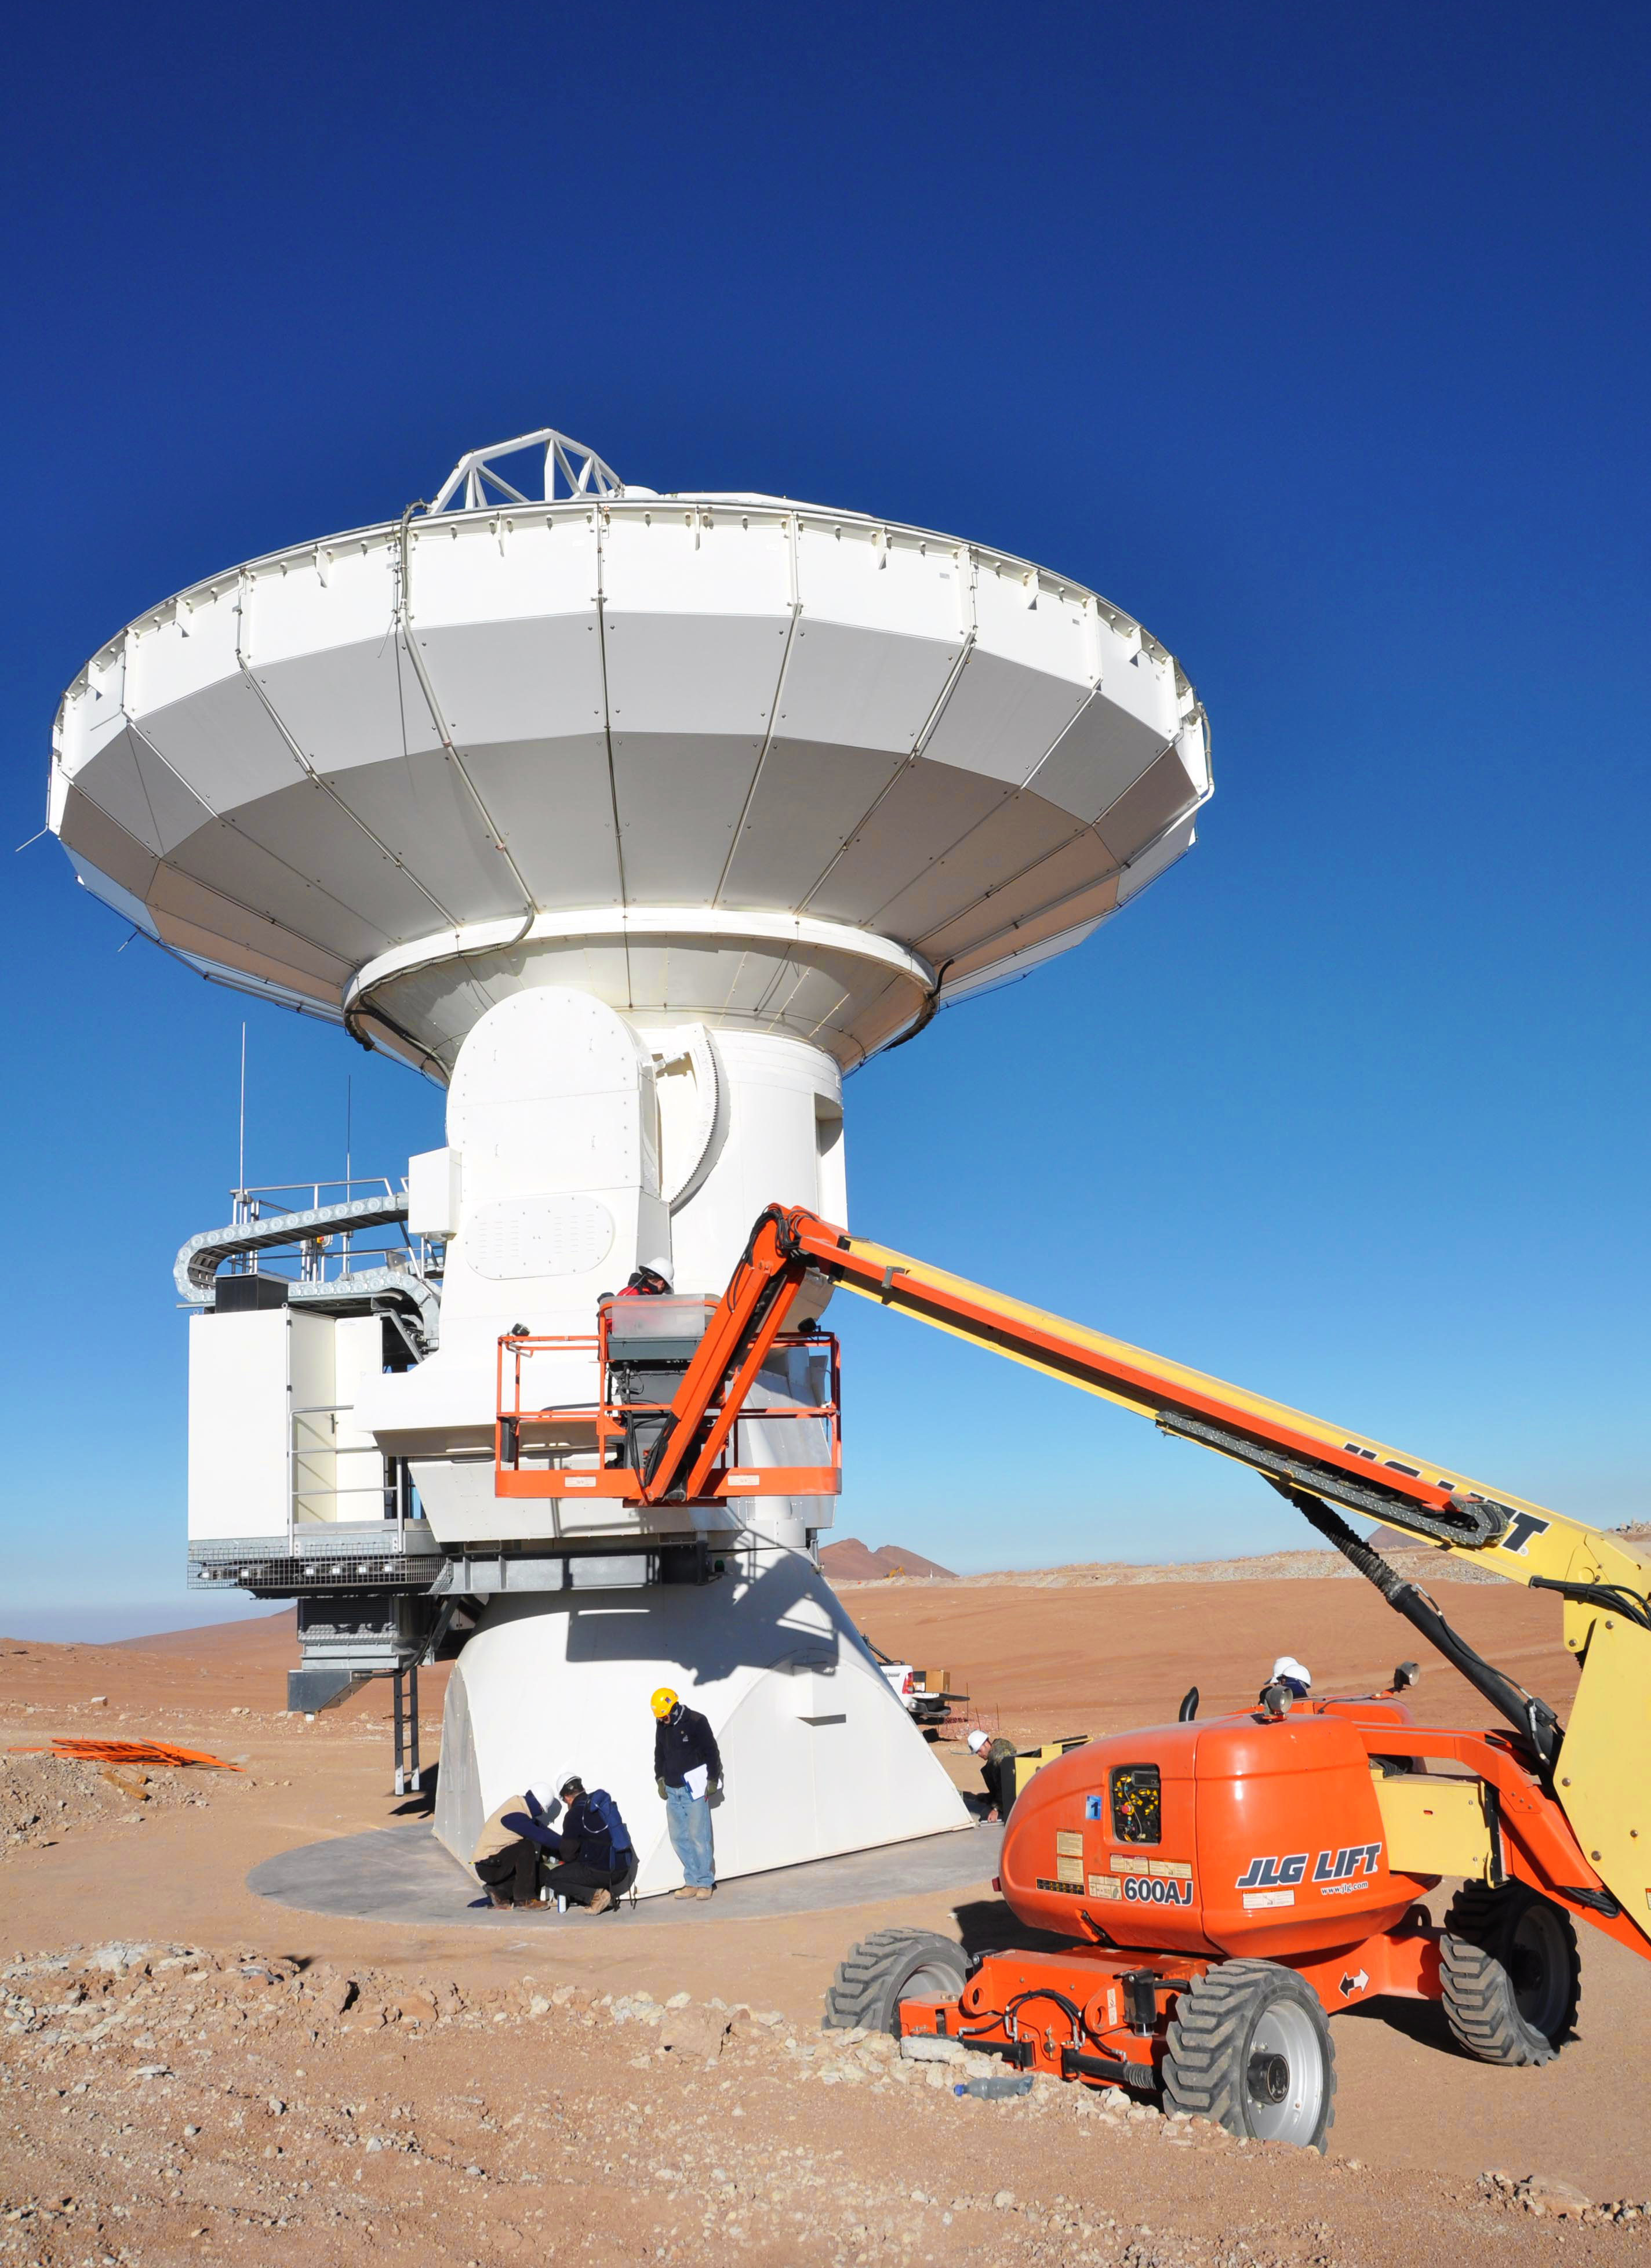

Moving ALMA antennas to the Atacama Compact Array pads

At the end of March 2010, the three antennas already positioned on Chajnantor were moved to a new location at the centre of the site, using the antenna stations that will eventually form the Atacama Compact Array. This enables the Commissioning and Science Verification team to put the antennas close together, which is essential for some of the critical tests of the antenna performance and the stability of the system.

Credit: ALMA (ESO/NAOJ/NRAO)/S. Cabezón (ALMA)